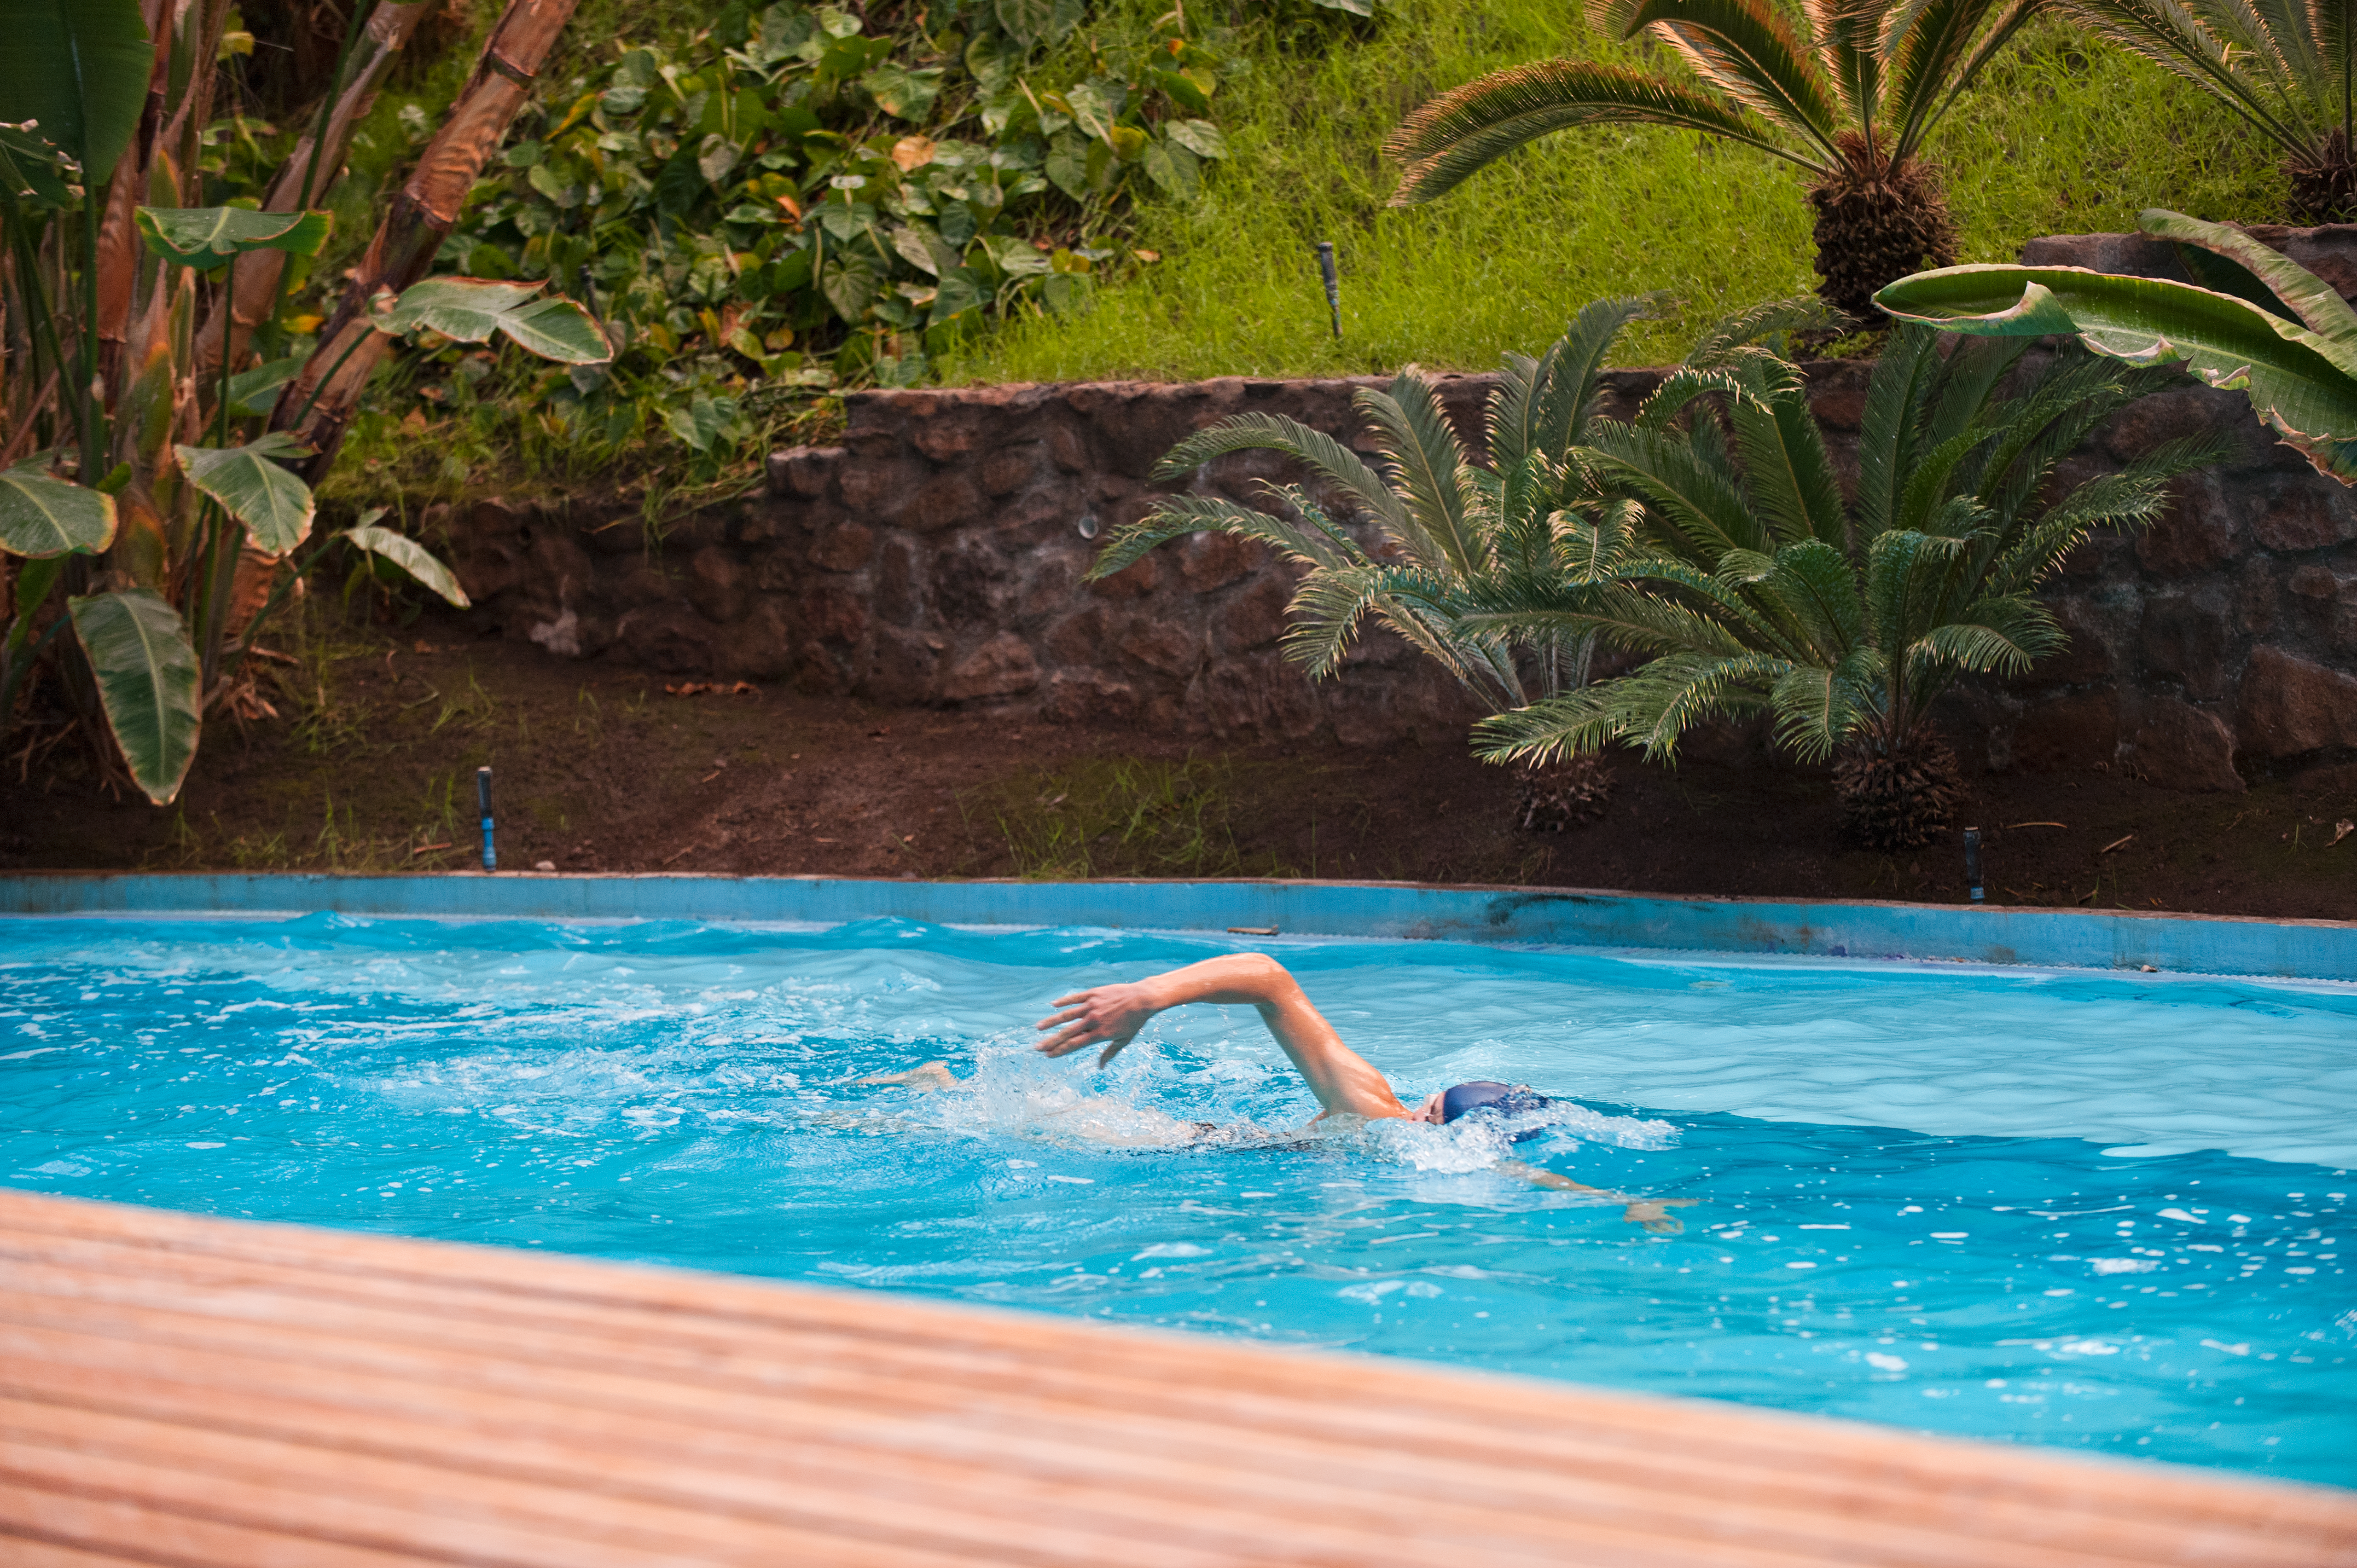

Swimming

Swimmer in the Residencia pool.

Credit: ESO/Max Alexander